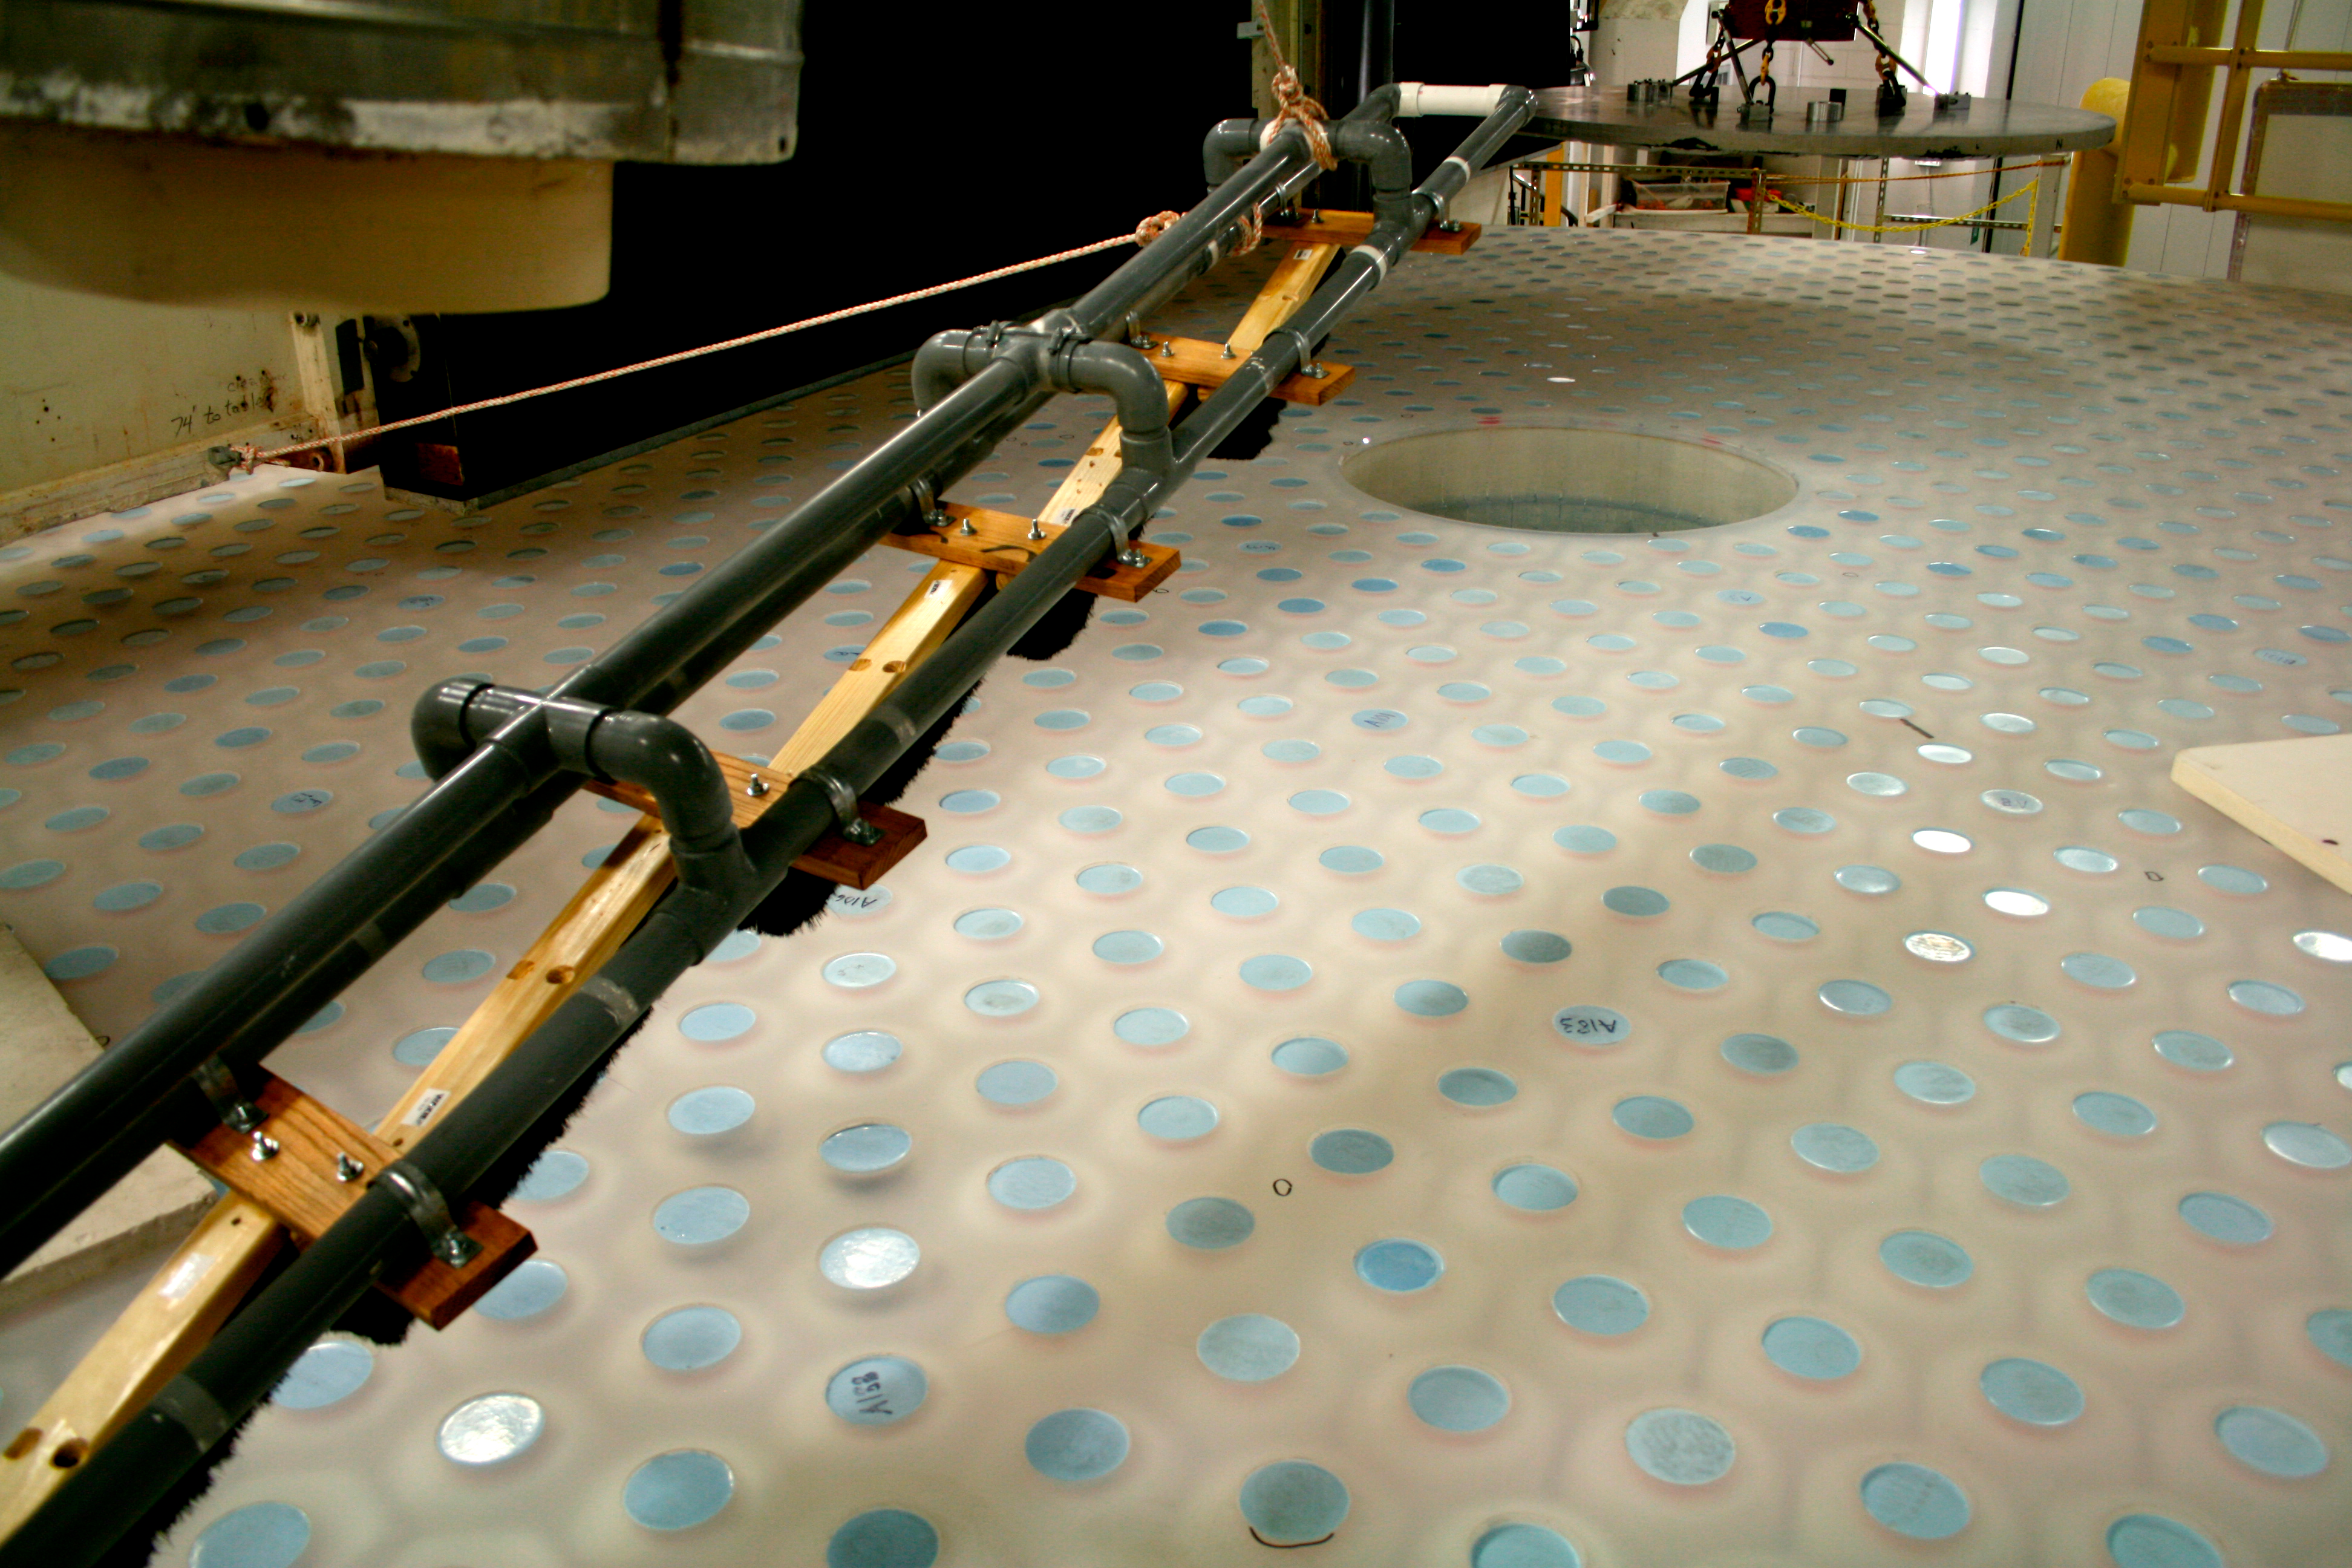

Back of M1M3

The LSST M1M3 mirror is face down on the SOML large optical grinder and the back surface core holes have been plugged (blue circles) in preparation for grinding and polishing the back surface of the mirror.

Credit: Rubin Observatory/NSF/AURA